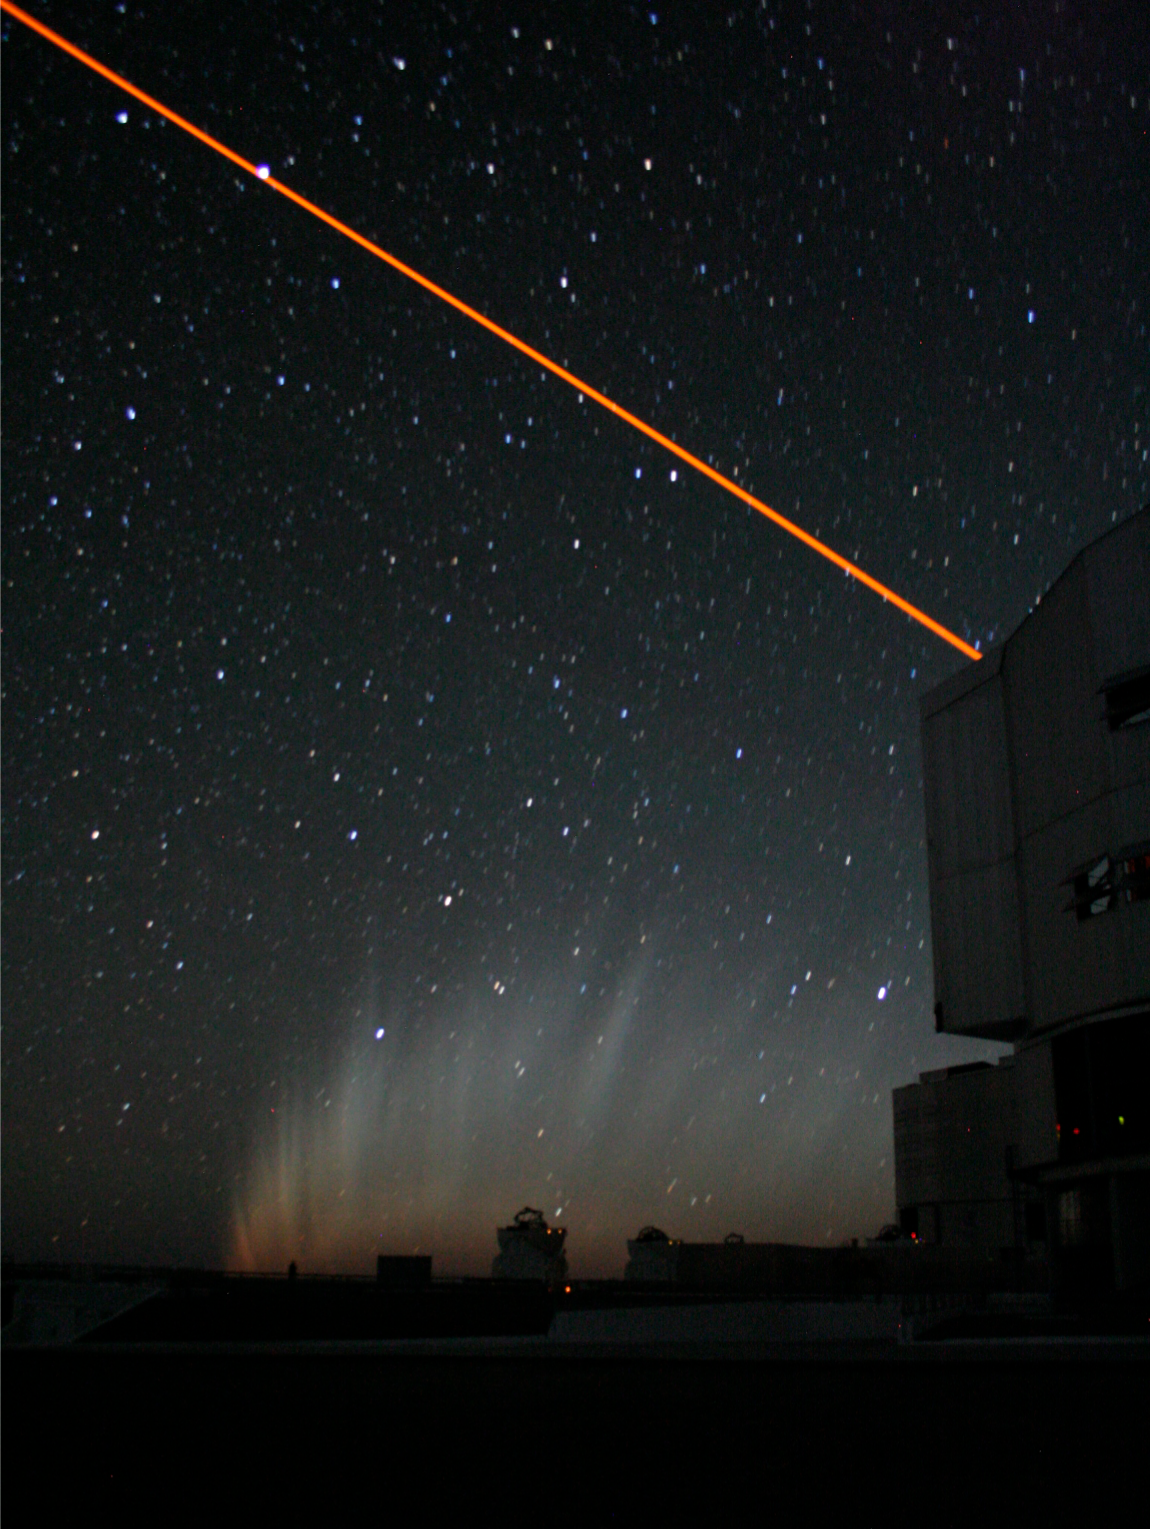

The comet and the laser

Photograph of the comet tail from Paranal, after the comet itself had set, with the laser guide star system above Yepun (Unit Telescope 4) in the foreground. The laser is used to produce a fake 'star' on the sky to allow the changing atmosphere to be corrected. It works by making sodium atoms high in the atmosphere glow - these atoms may have originally come from comets like McNaught. Photo by Emmanuel Jehin, ESO

Credit: Emmanuel Jehin/ESO